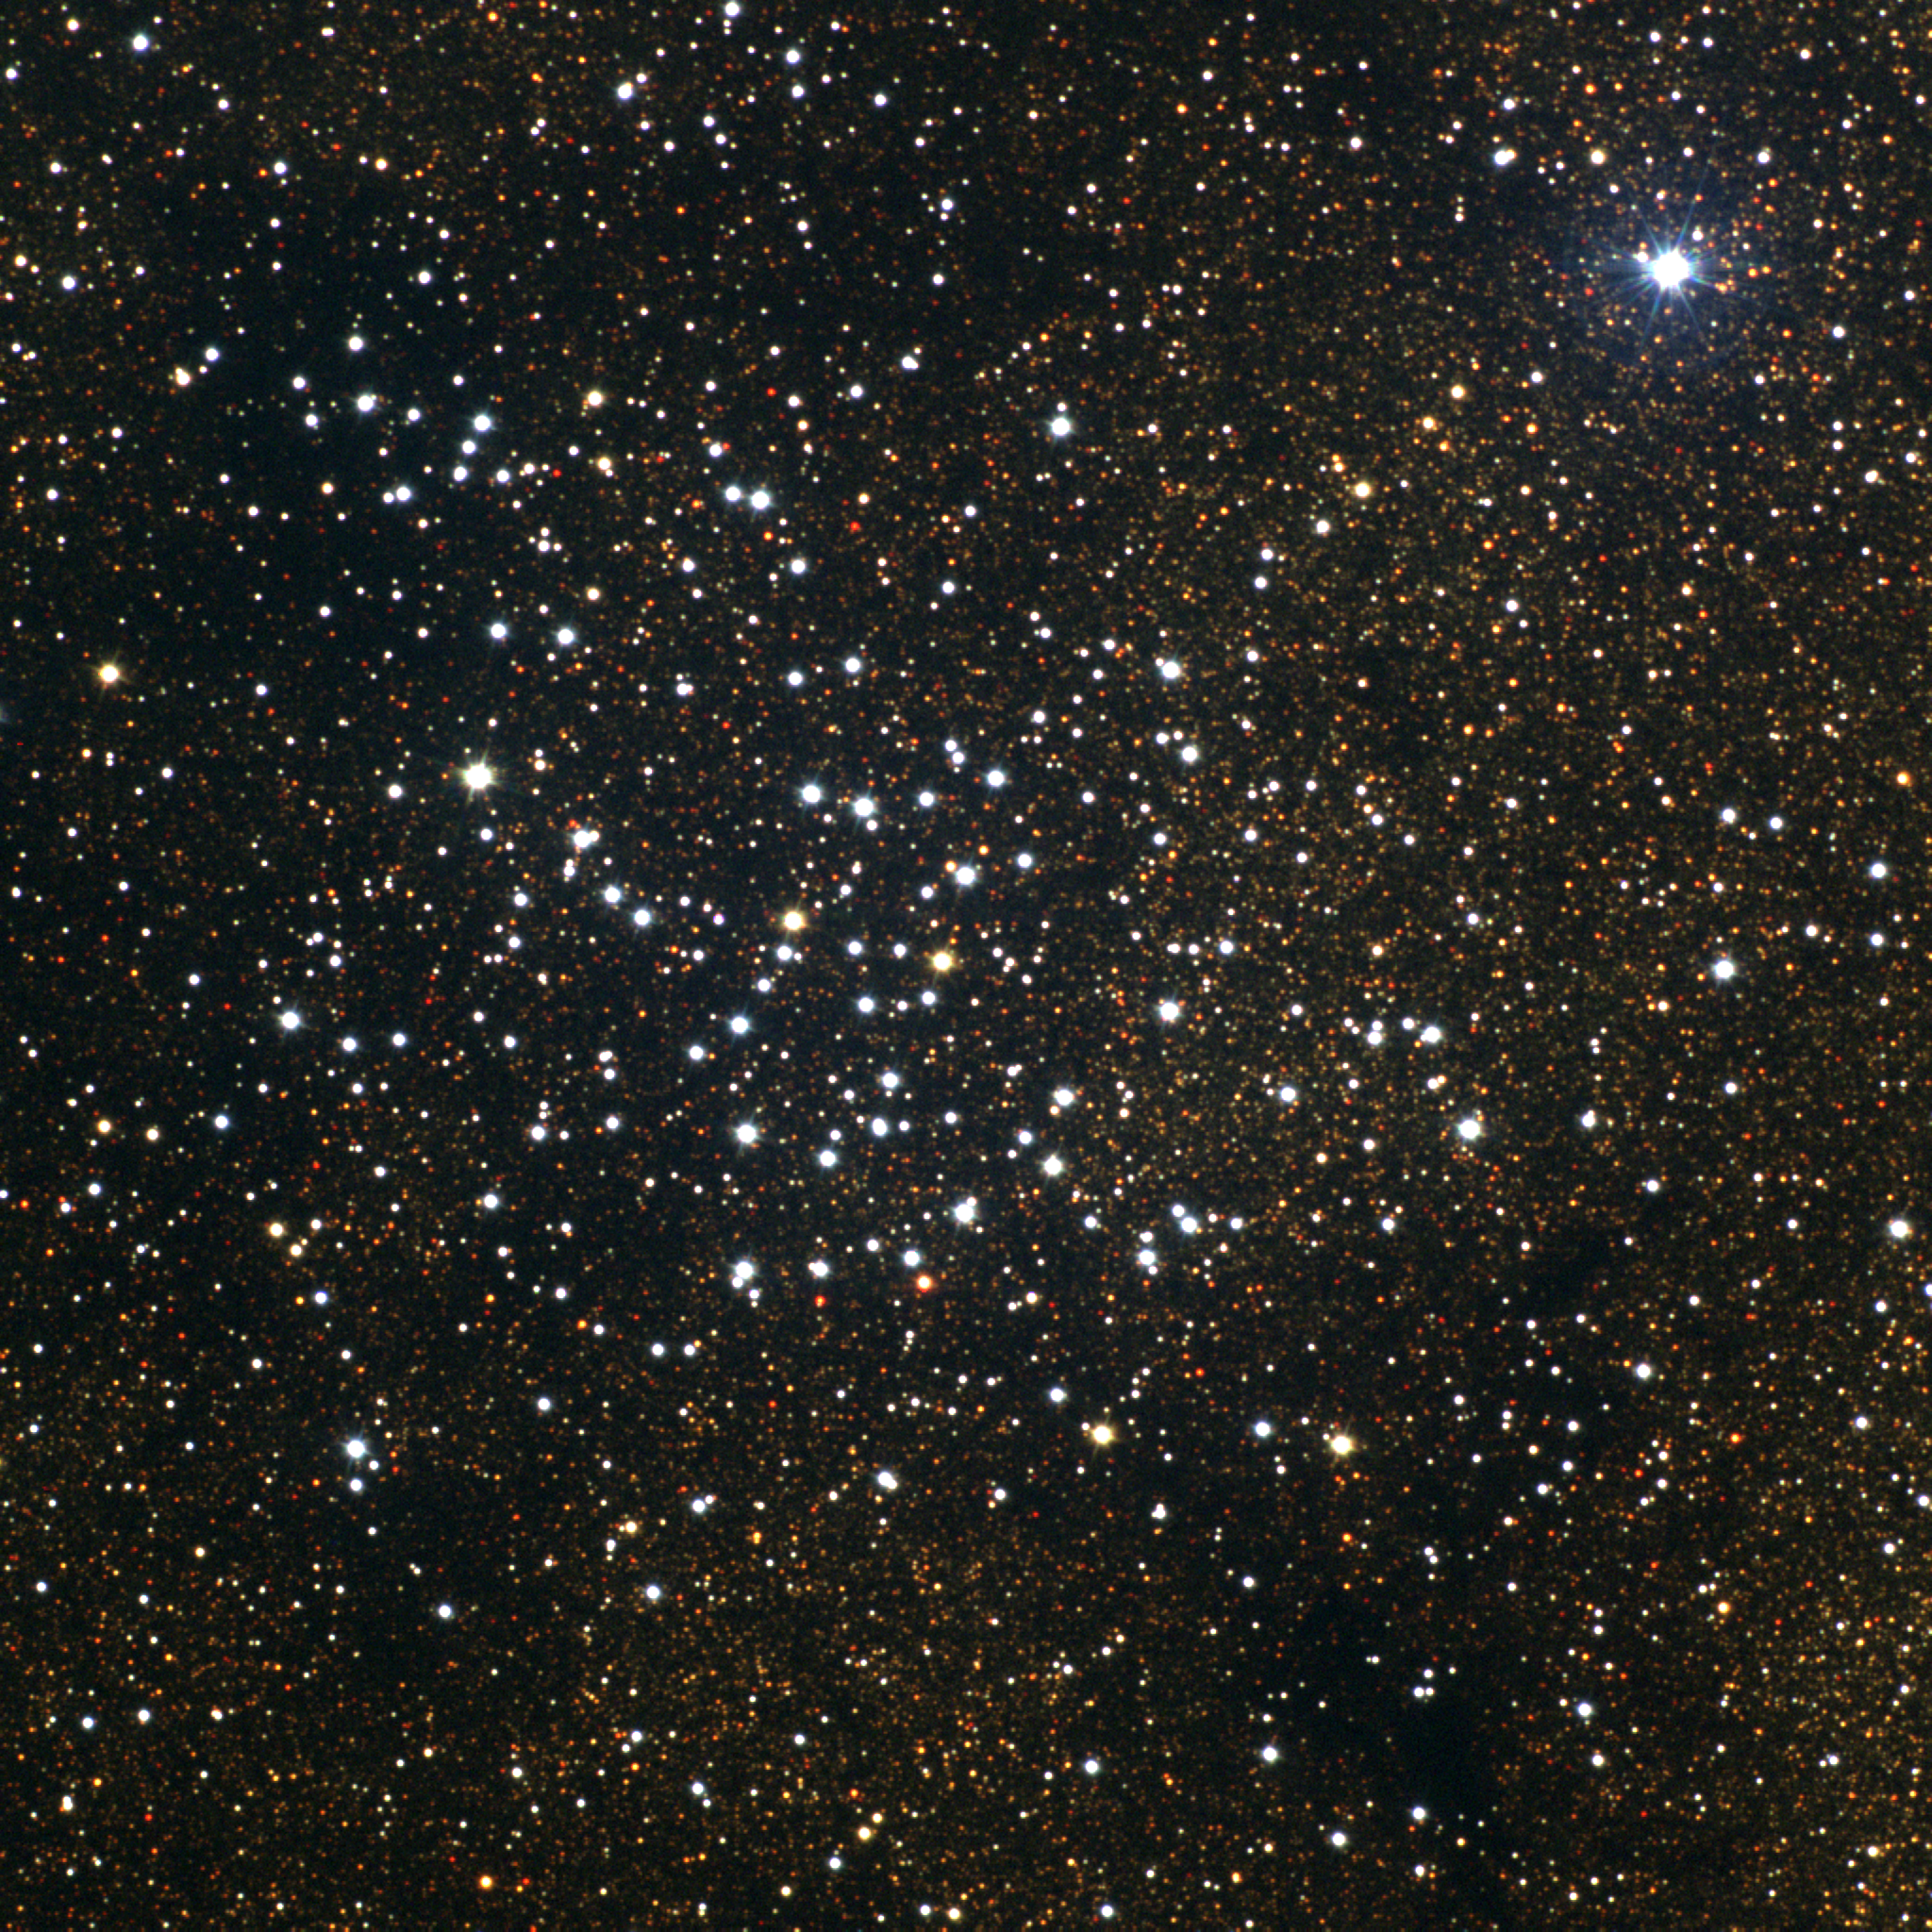

M23, NGC 6494

The irregular star cluster M23, or NGC6494, is a bright, large, rich, rather attractive, cluster in the constellation Sagittarius. Some 2200 light-years away, M23 has a diameter of about 20 light-years (around 30 minutes of arc): this picture is 35 minutes across. M23 is over 200 million years old. As M23 is in the galactic plane, the background stars are increasingly reddened by dust absorption, and this image has several black areas where any distant stars are hidden by the thick dust. The bright star to the NW (upper right) is a foreground object. This true-color picture was created from six images taken in the BVR pass-bands at the Burrell Schmidt telescope of Case Western Reserve University's Warner and Swasey Observatory. The Burrell Schmidt is located on Kitt Peak, near Tucson, Arizona. The images were taken in July 1995 during the Research Experiences for Undergraduates (REU) program operated at the Kitt Peak National Observatory and supported by the National Science Foundation.

Credit: N.A.Sharp, REU program/NOIRLab/NSF/AURA